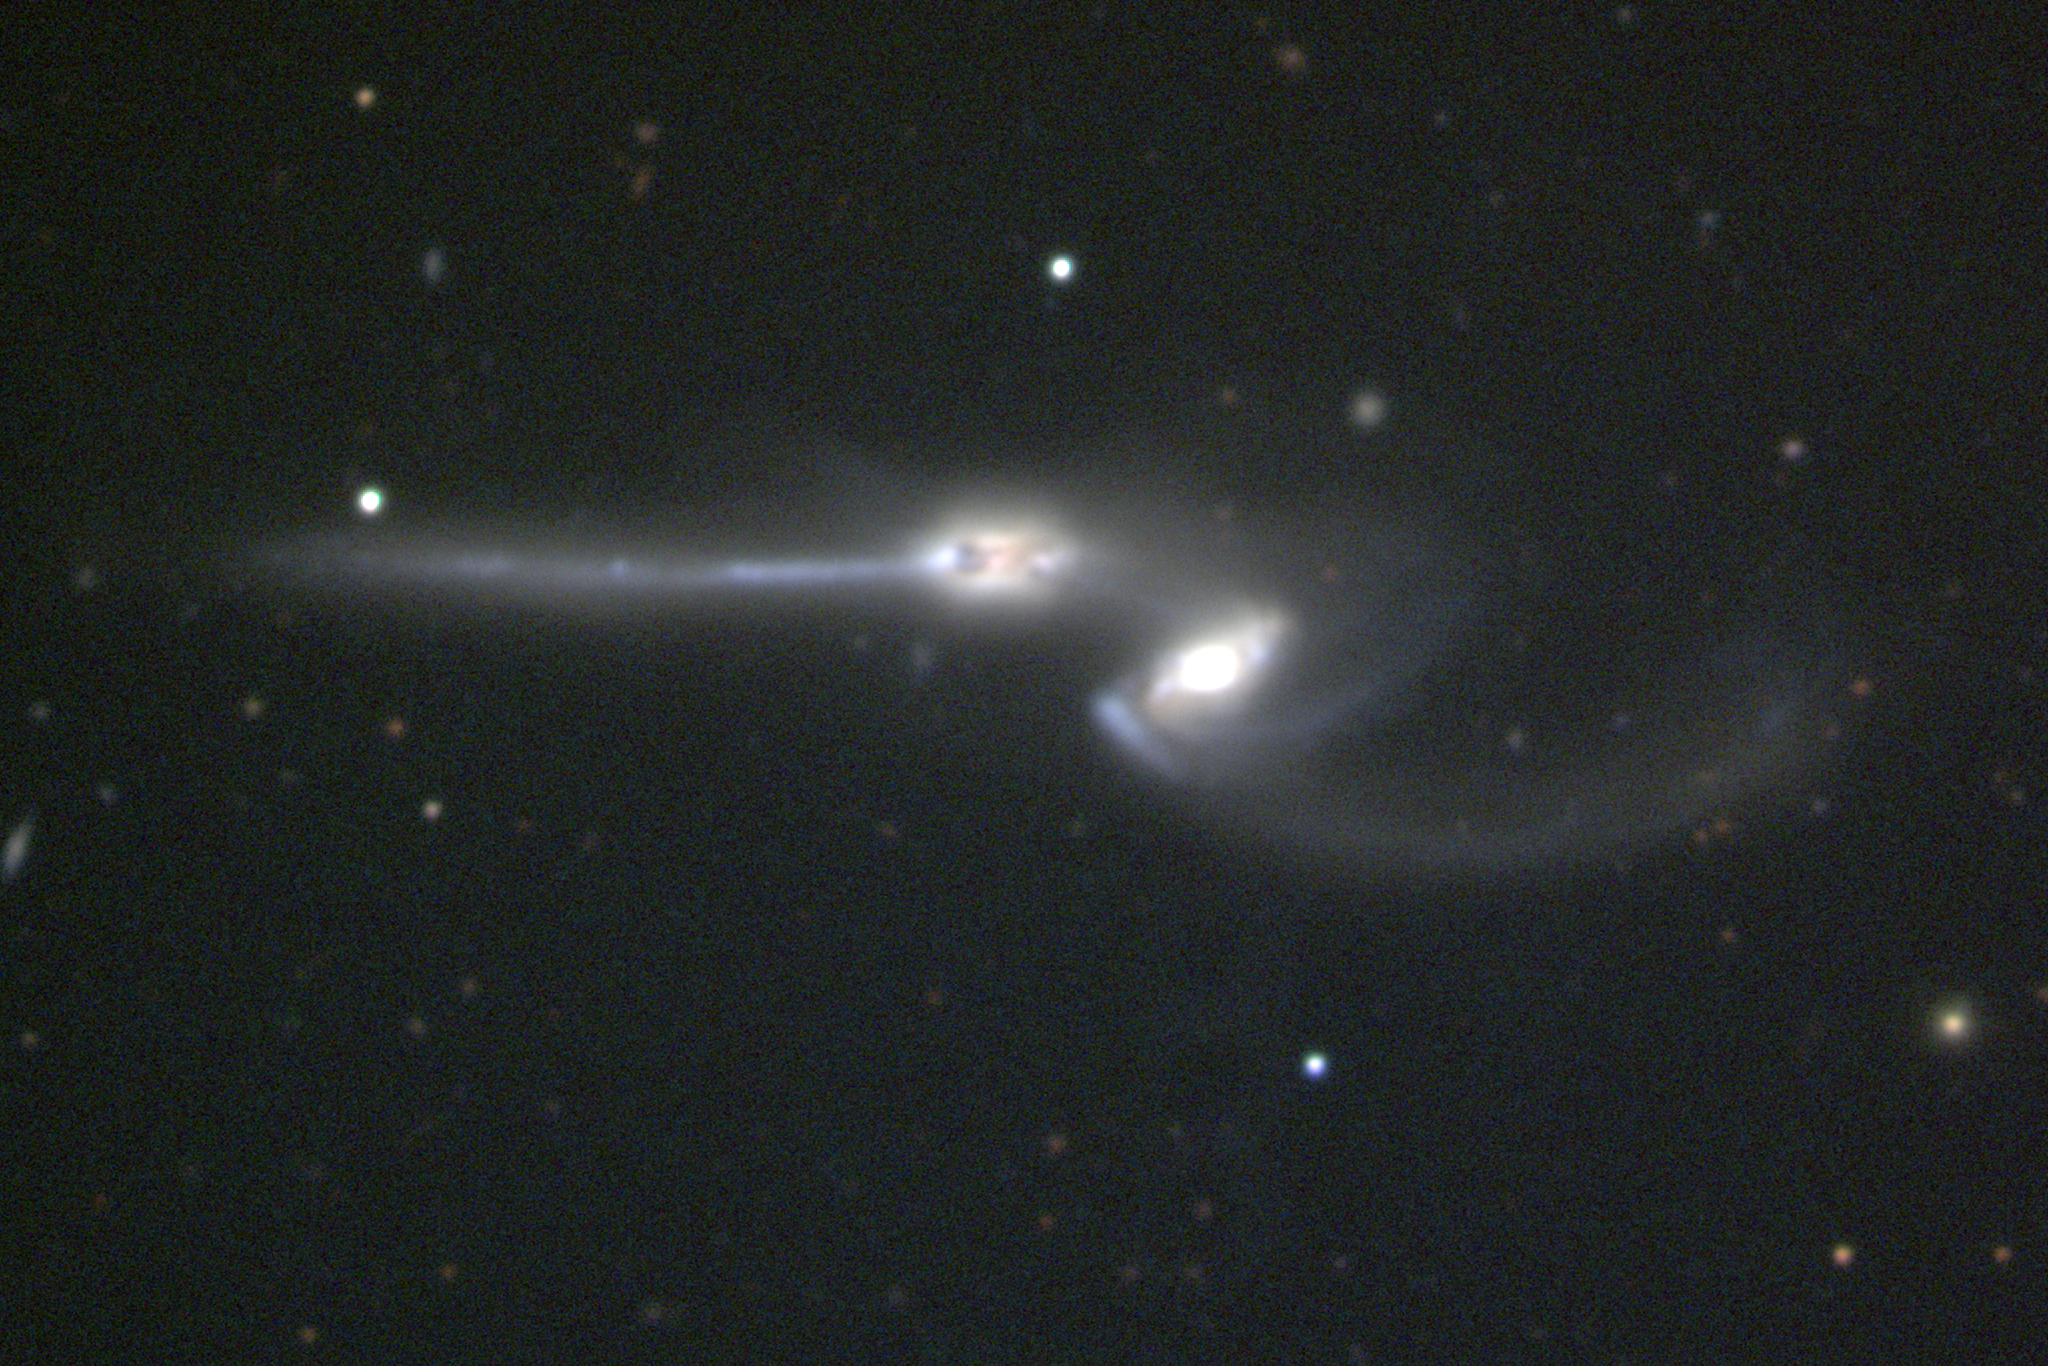

The Mice

An interacting galaxy system, NGC4676 is nicknamed the Mice because of the long tails of stars drawn out by the mutual gravitational effect of each galaxy on the other. Perhaps the best match to the system's observed morphology comes from a numerical simulation of two identical disk galaxies interacting over a period of more than 300 million years. NGC4676 is also number 242 in the Arp atlas of peculiar galaxies and number 224 in Vorontsov-Vel'yaminov's catalog of interacting galaxies. NGC4676 is some 200 million light-years away in the direction of the constellation Coma Berenices. For convenience, this image is shown in a non-standard orientation, with north to the left and east down. This picture was obtained during the year 2000 Research Experiences for Undergraduates program, funded by the National Science Foundation, using the Kitt Peak National Observatory's 2.1-meter telescope.

Credit: REU program/NOIRLab/NSF/AURA